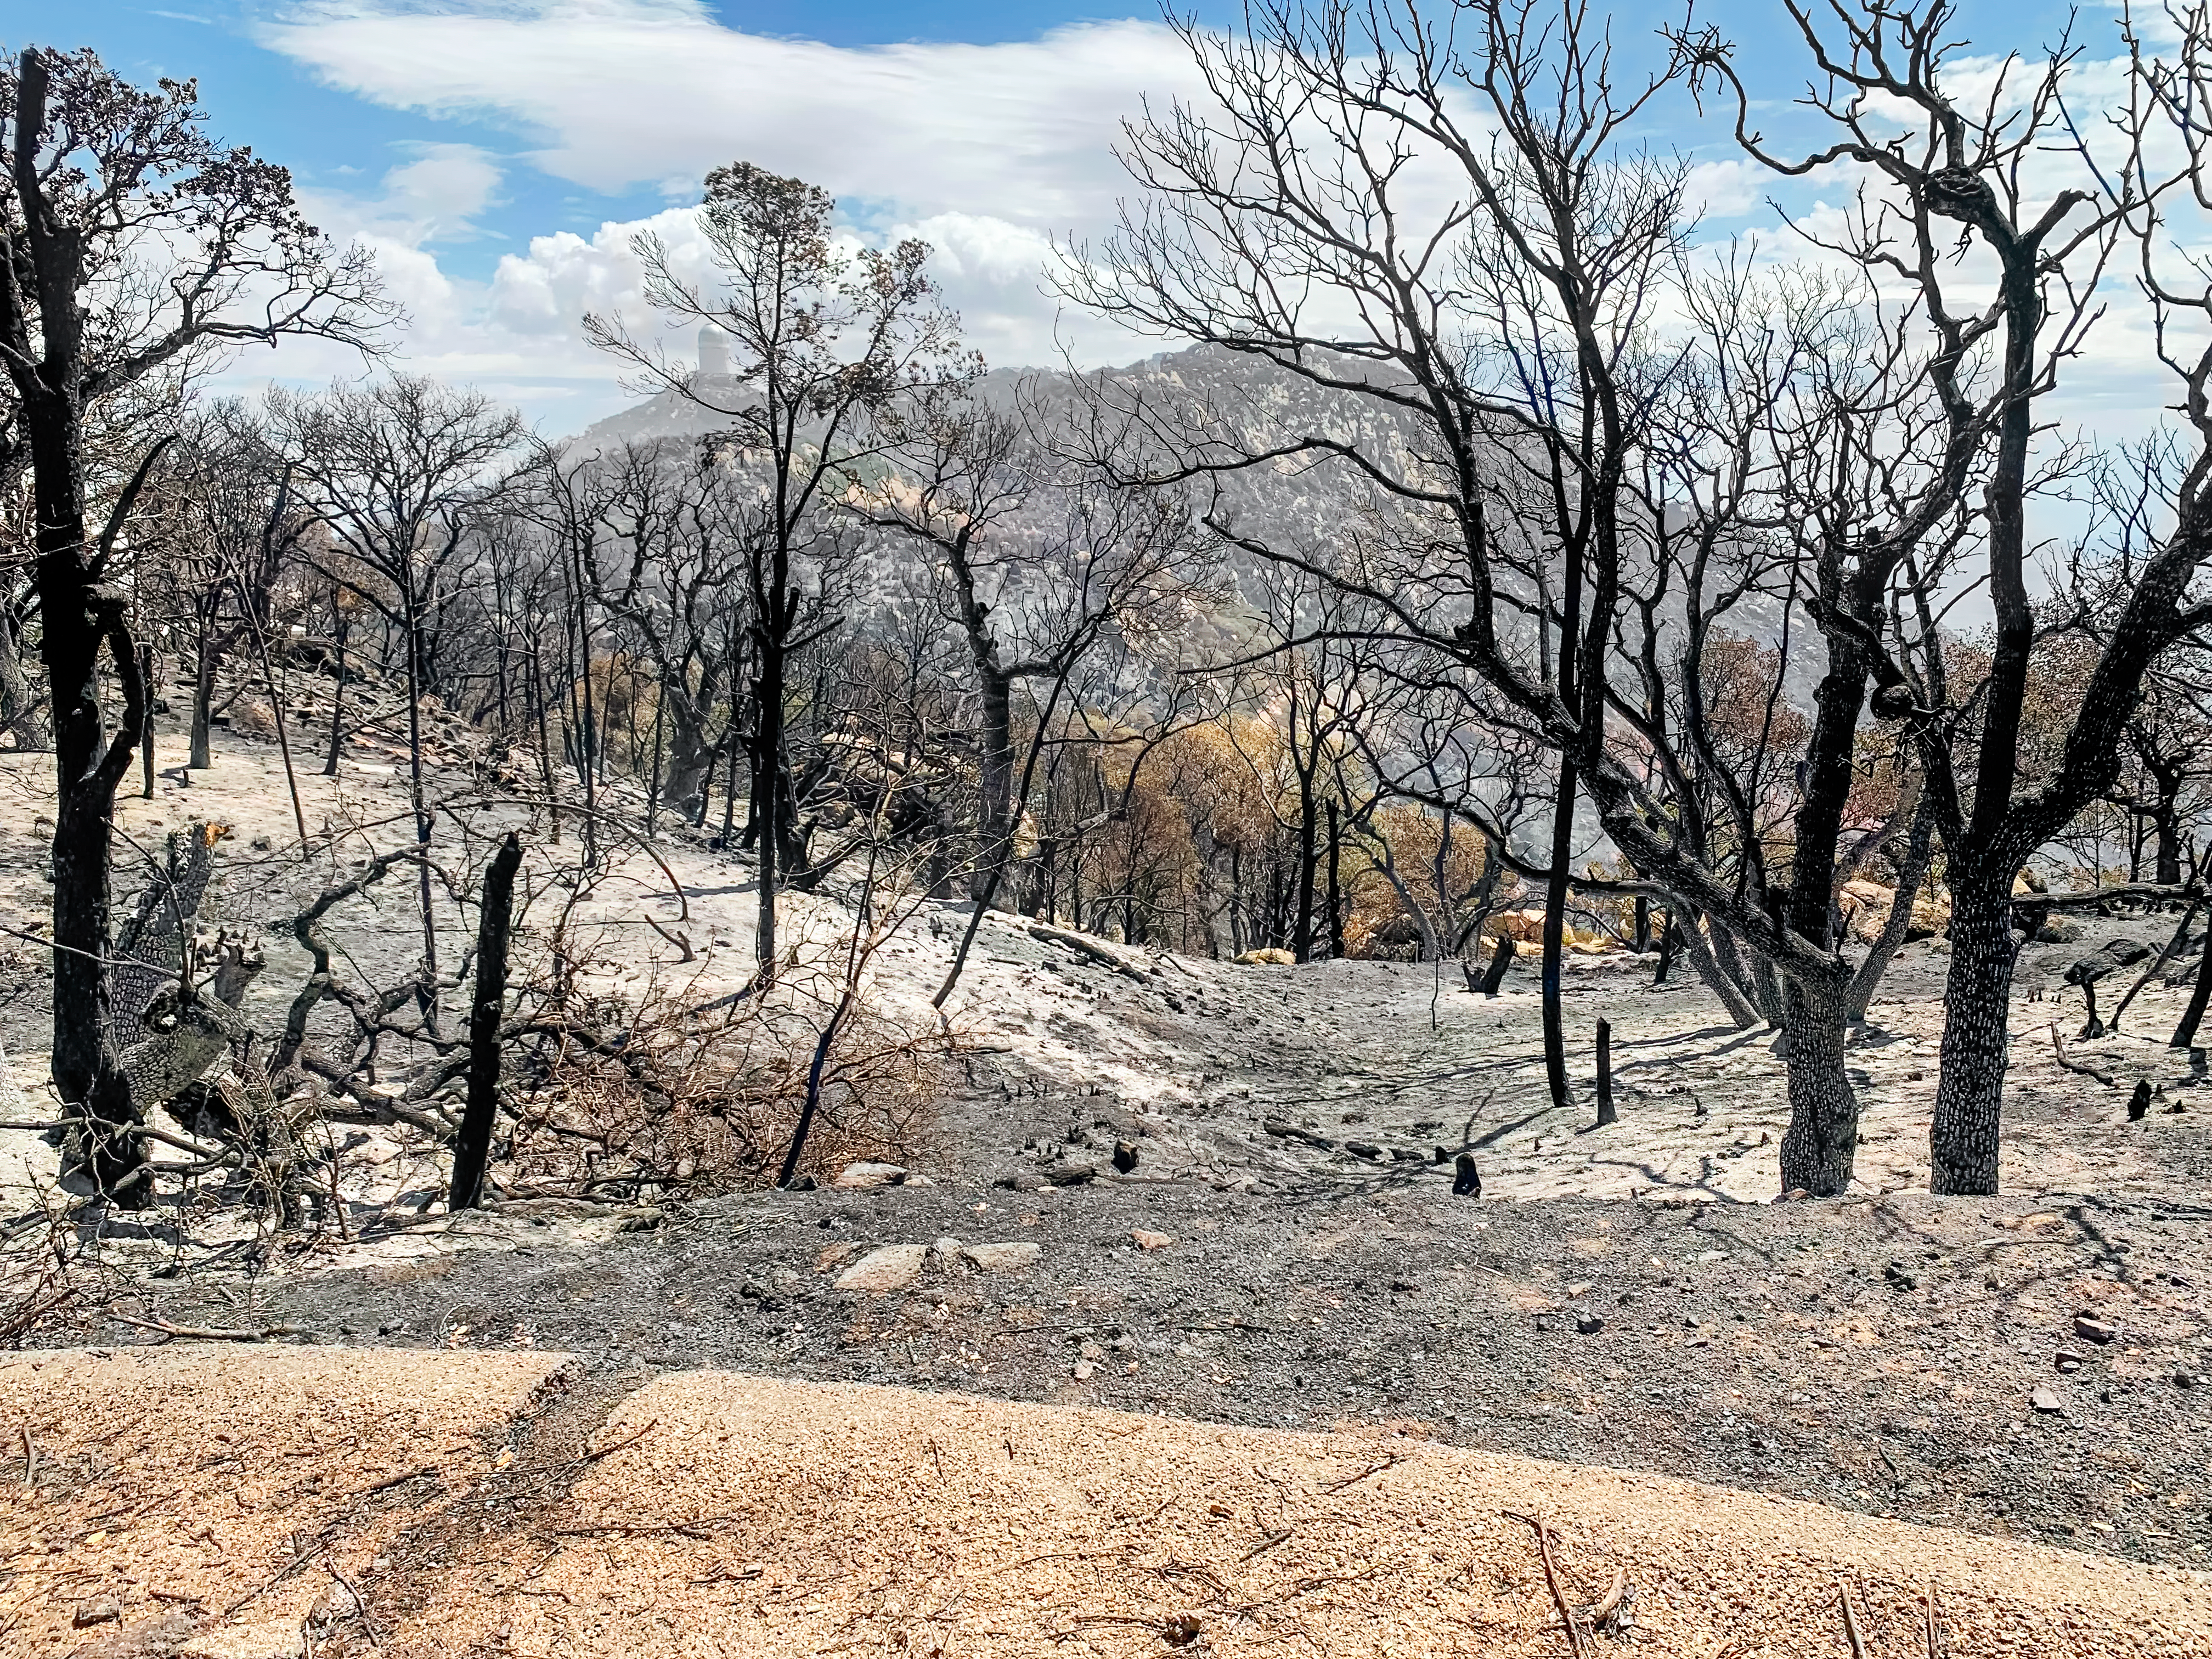

Burned out area on South West ridge of Kitt Peak National Observatory on 18 June 2022

Burned out area on South West ridge of Kitt Peak National Observatory on 18 June 2022 (note the telescopes in background, including Nicholas U. Mayall 4-meter Telescope (left) and WIYN 3.5-meter Telescope (far right). The site has been affected by the Contreras Fire.

Credit: KPNO/NOIRLab/NSF/AURA